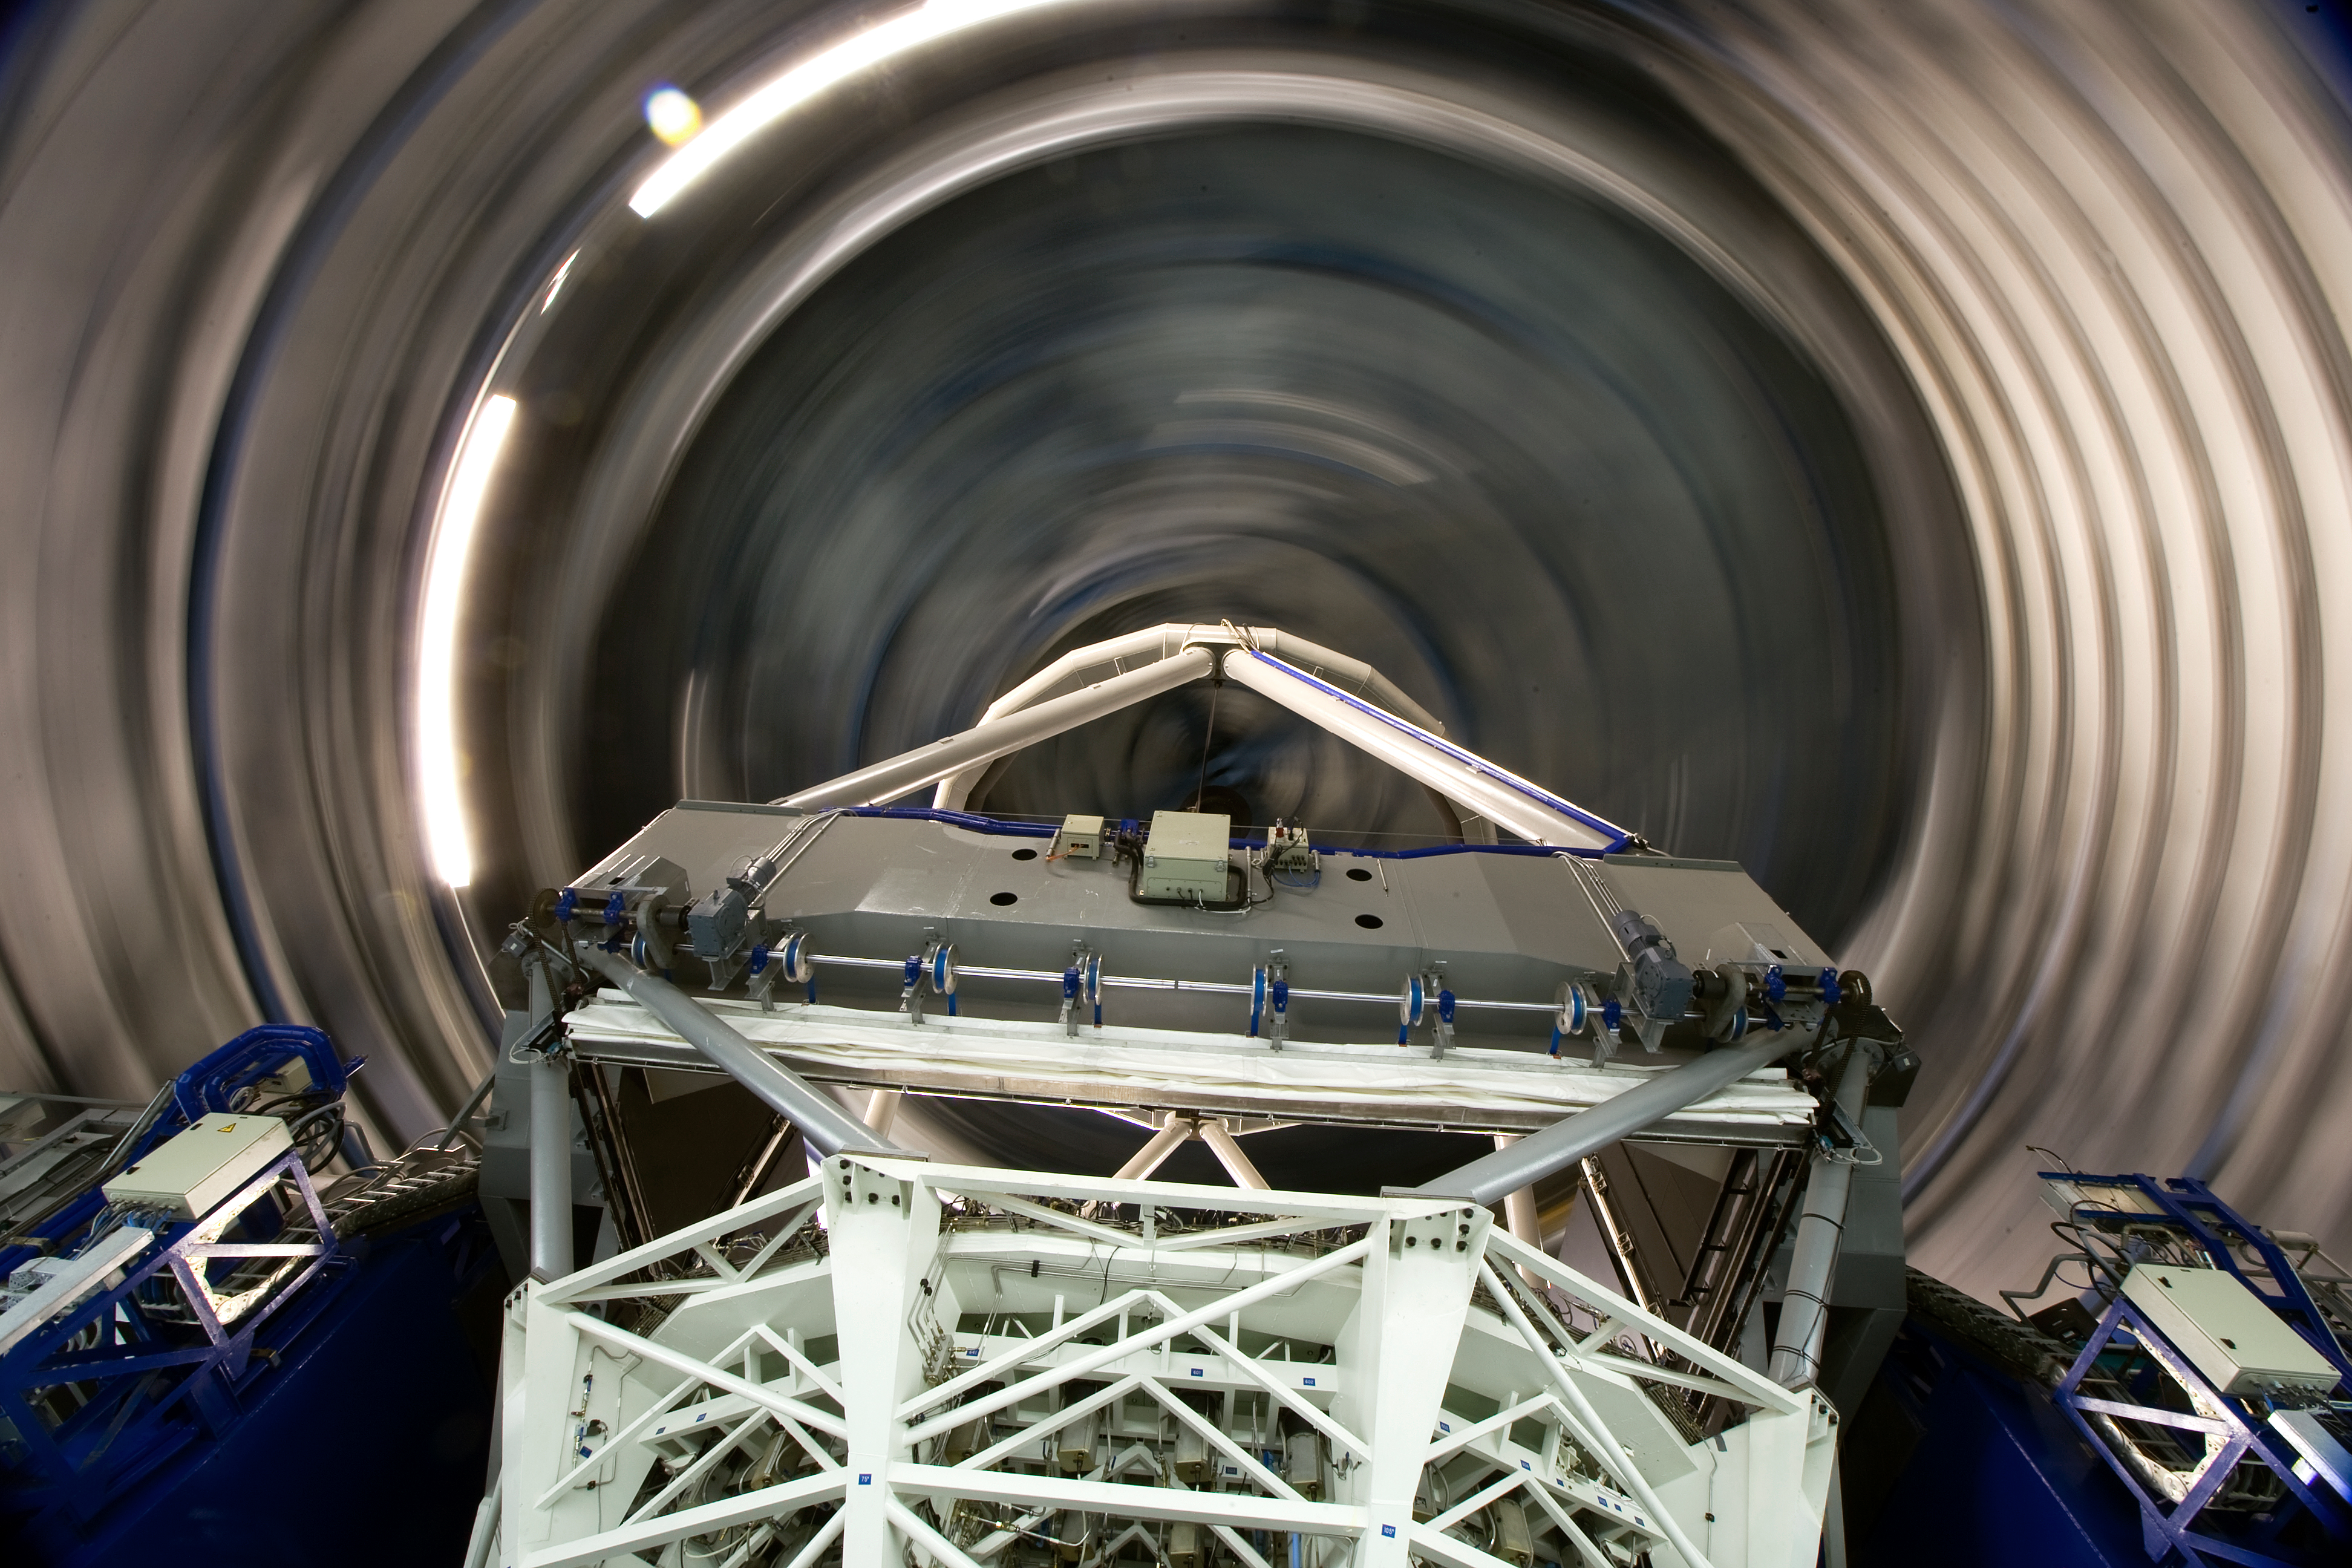

Inside the VLT

Inside one of the 8.2-m Unit Telescopes of the Very Large Telescope (VLT) at ESO's Cerro Paranal observing site. The VLT is the world’s most advanced optical instrument, consisting of four Unit Telescopes with main mirrors 8.2-m in diameter and four movable 1.8-m diameter Auxiliary Telescopes. The telescopes can work together, in groups of two or three, to form a giant interferometer, allowing astronomers to see details up to 25 times finer than with the individual telescopes. Located in the Atacama Desert of Chile, Paranal is over 2600 metres above sea level, providing incredibly dry, dark viewing conditions.

Credit: Iztok Boncina/ESO